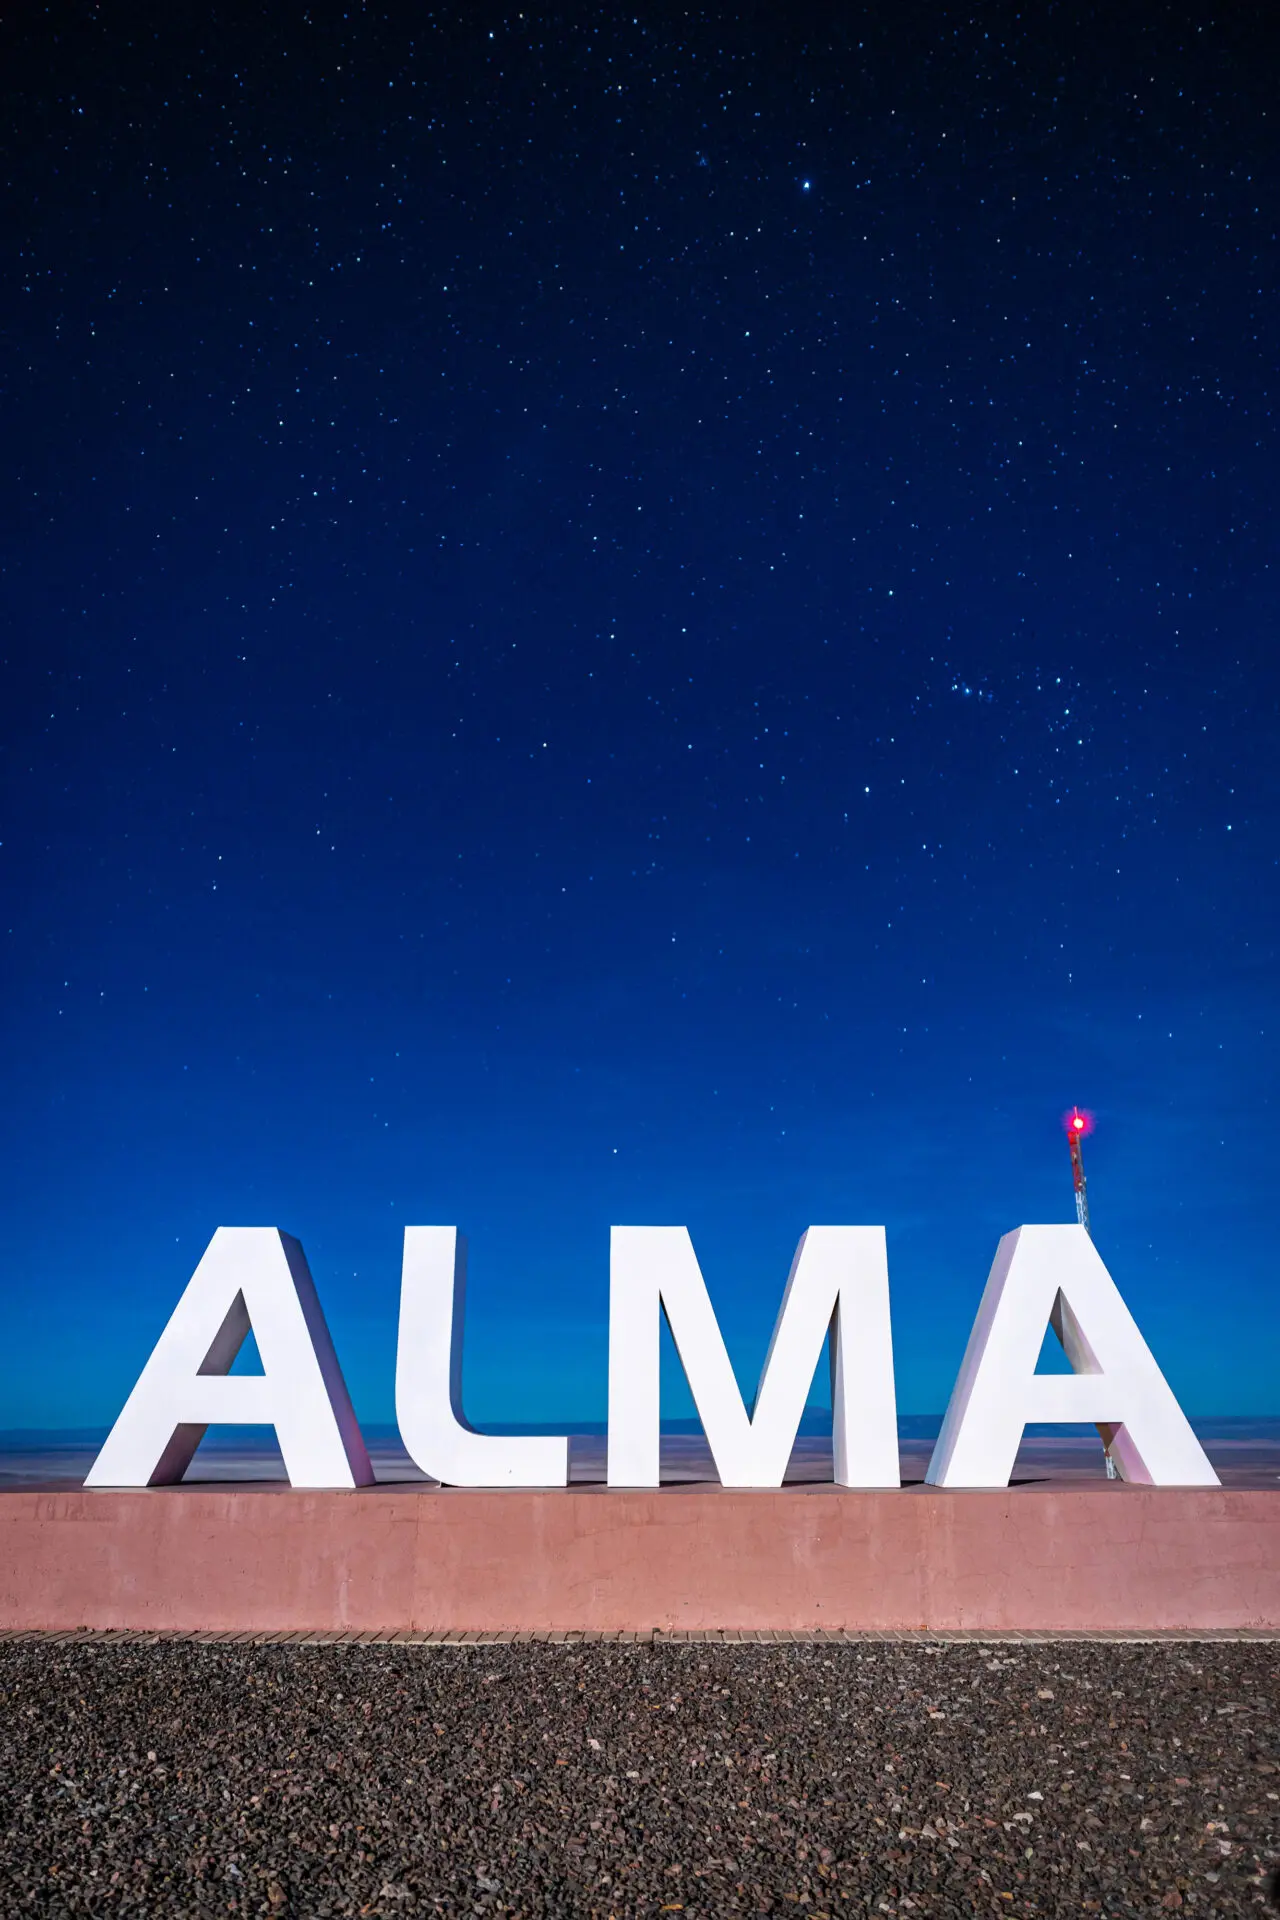

ALMA Antennas

The “ALMA” sign located in the Operations Support Facility (OSF) under a moonlit night and starry skies in the background.

Credit: Alex Pérez